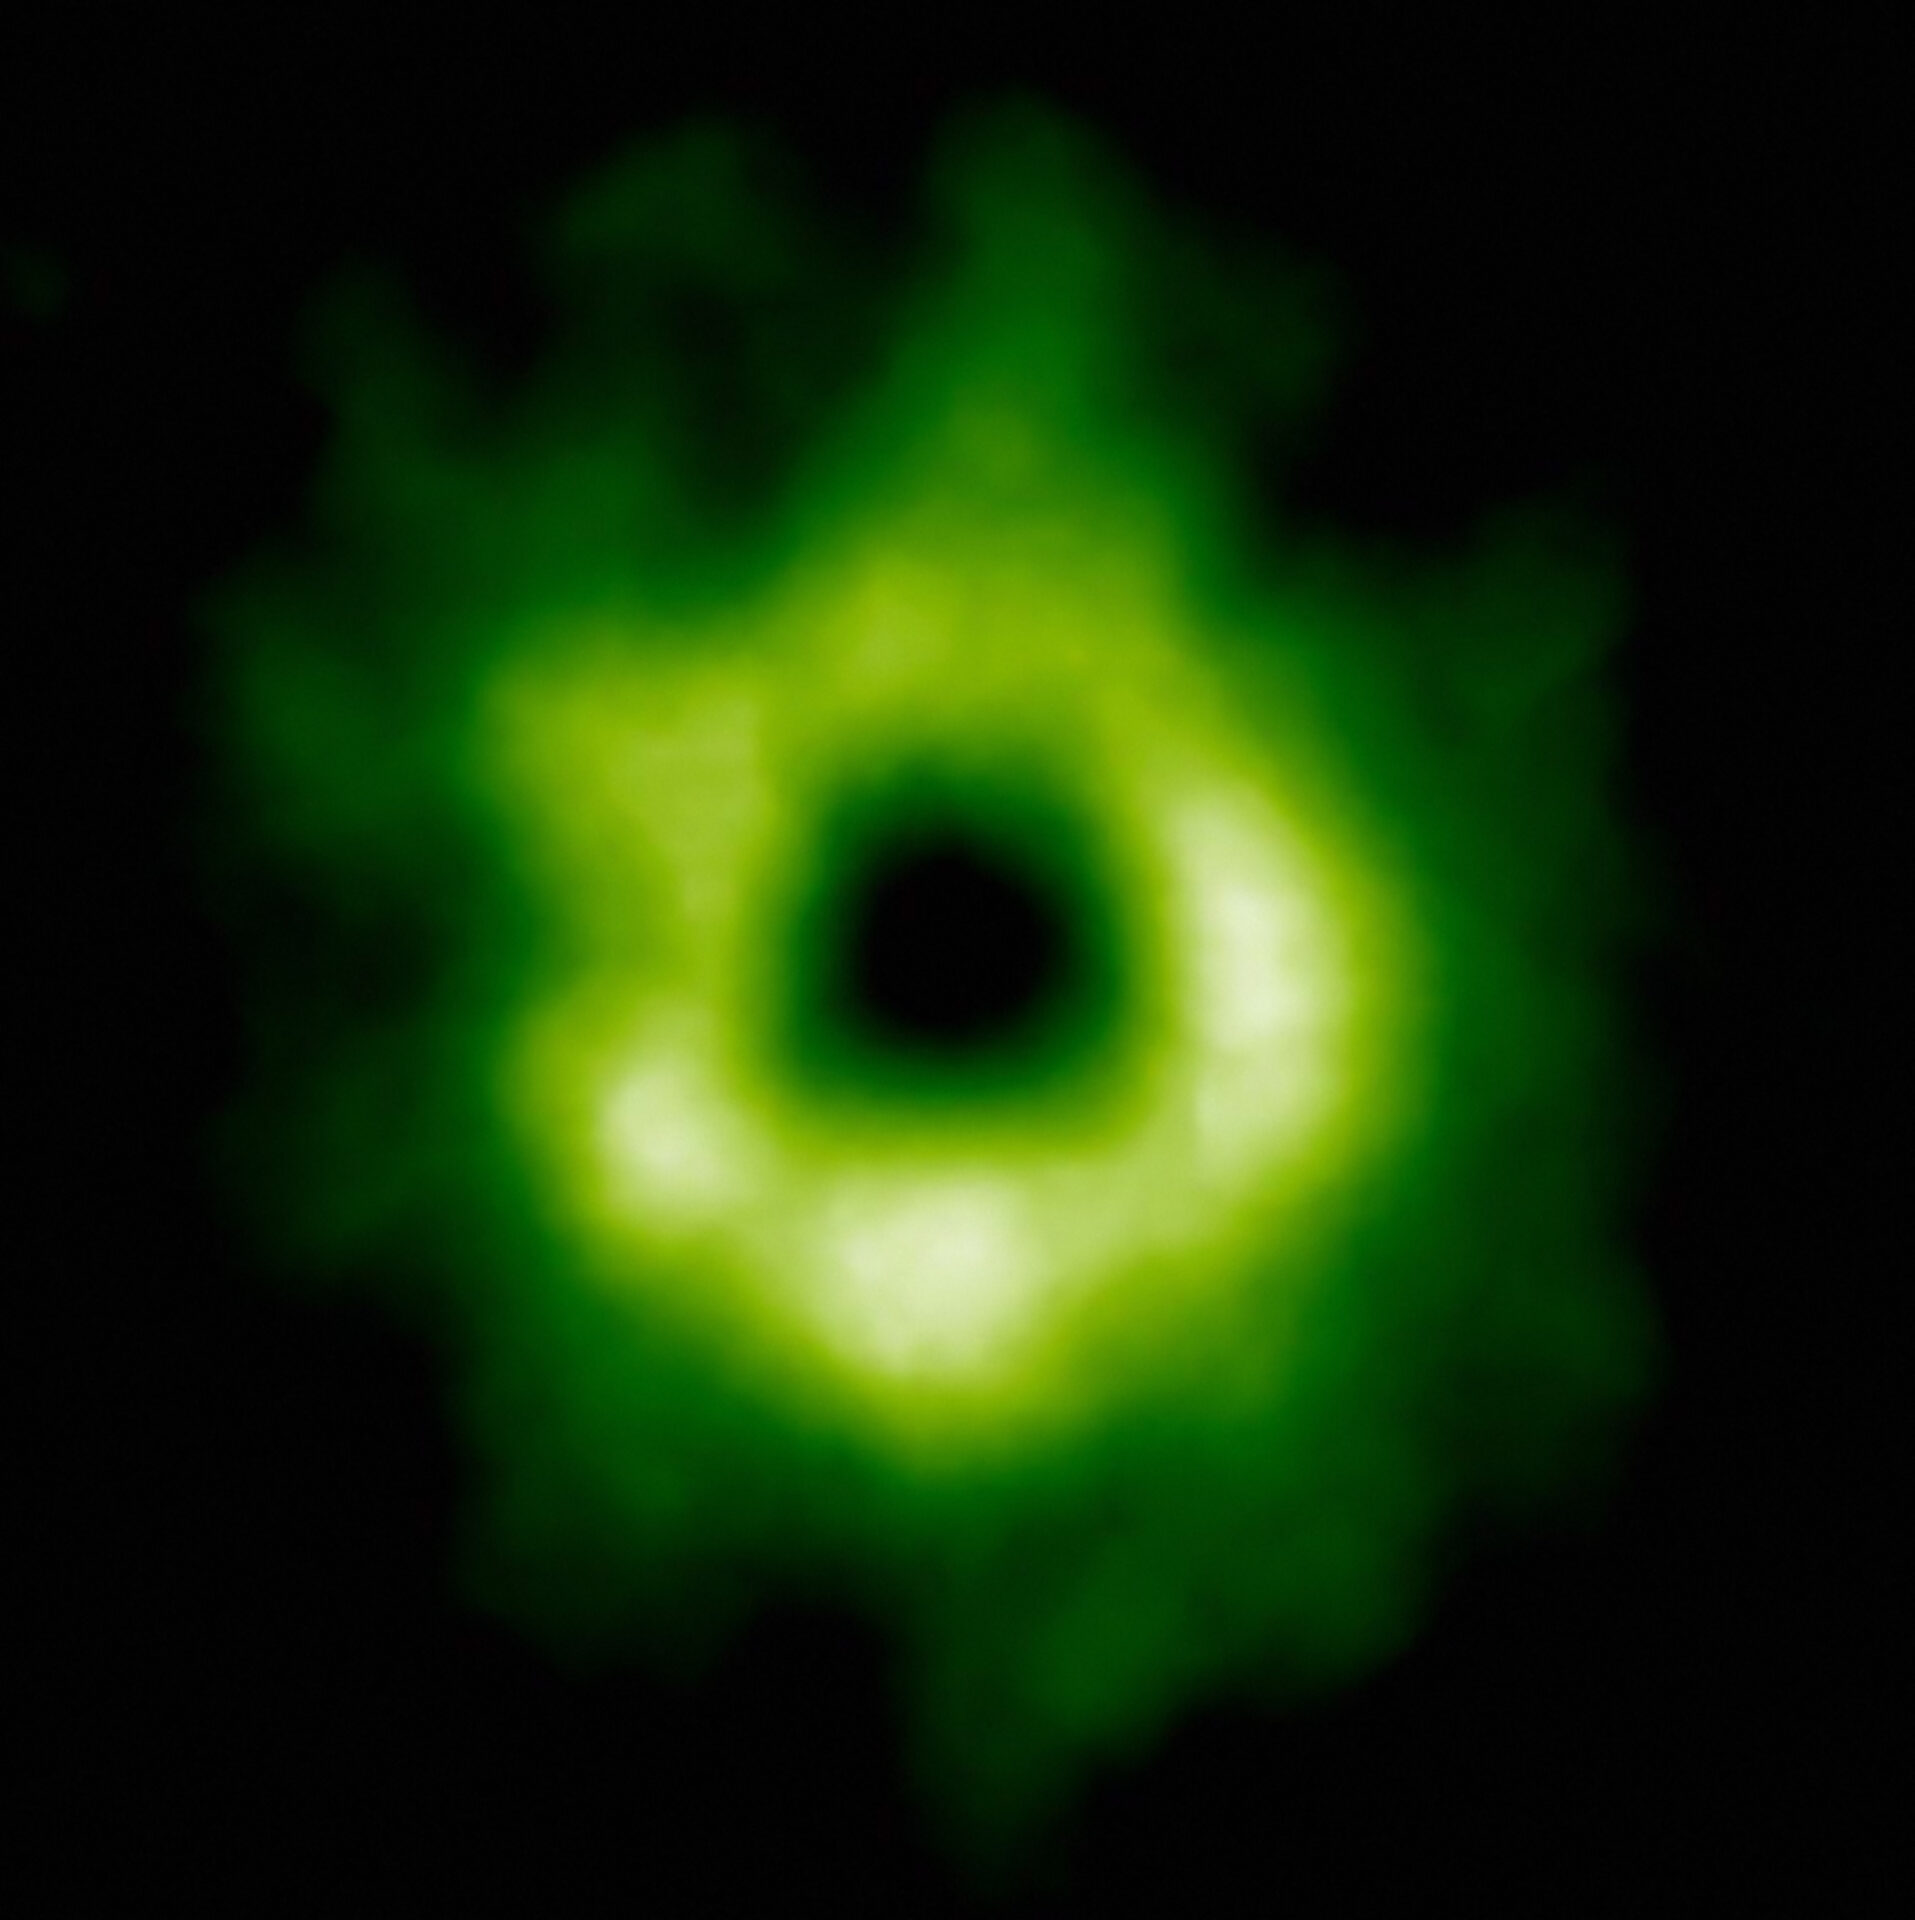

Snow in an Infant Planetary System

This ALMA image shows the region where carbon monoxide snow has formed around the star. The carbon monoxide is shown here in green and begins at a distance of more than 30 astronomical units from TW Hydrae. Aside from being necessary for planetary and comet formation, carbon monoxide is needed for the creation of methanol which is a fundamental building block required for life.

Credit: ALMA (ESO/NAOJ/NRAO)